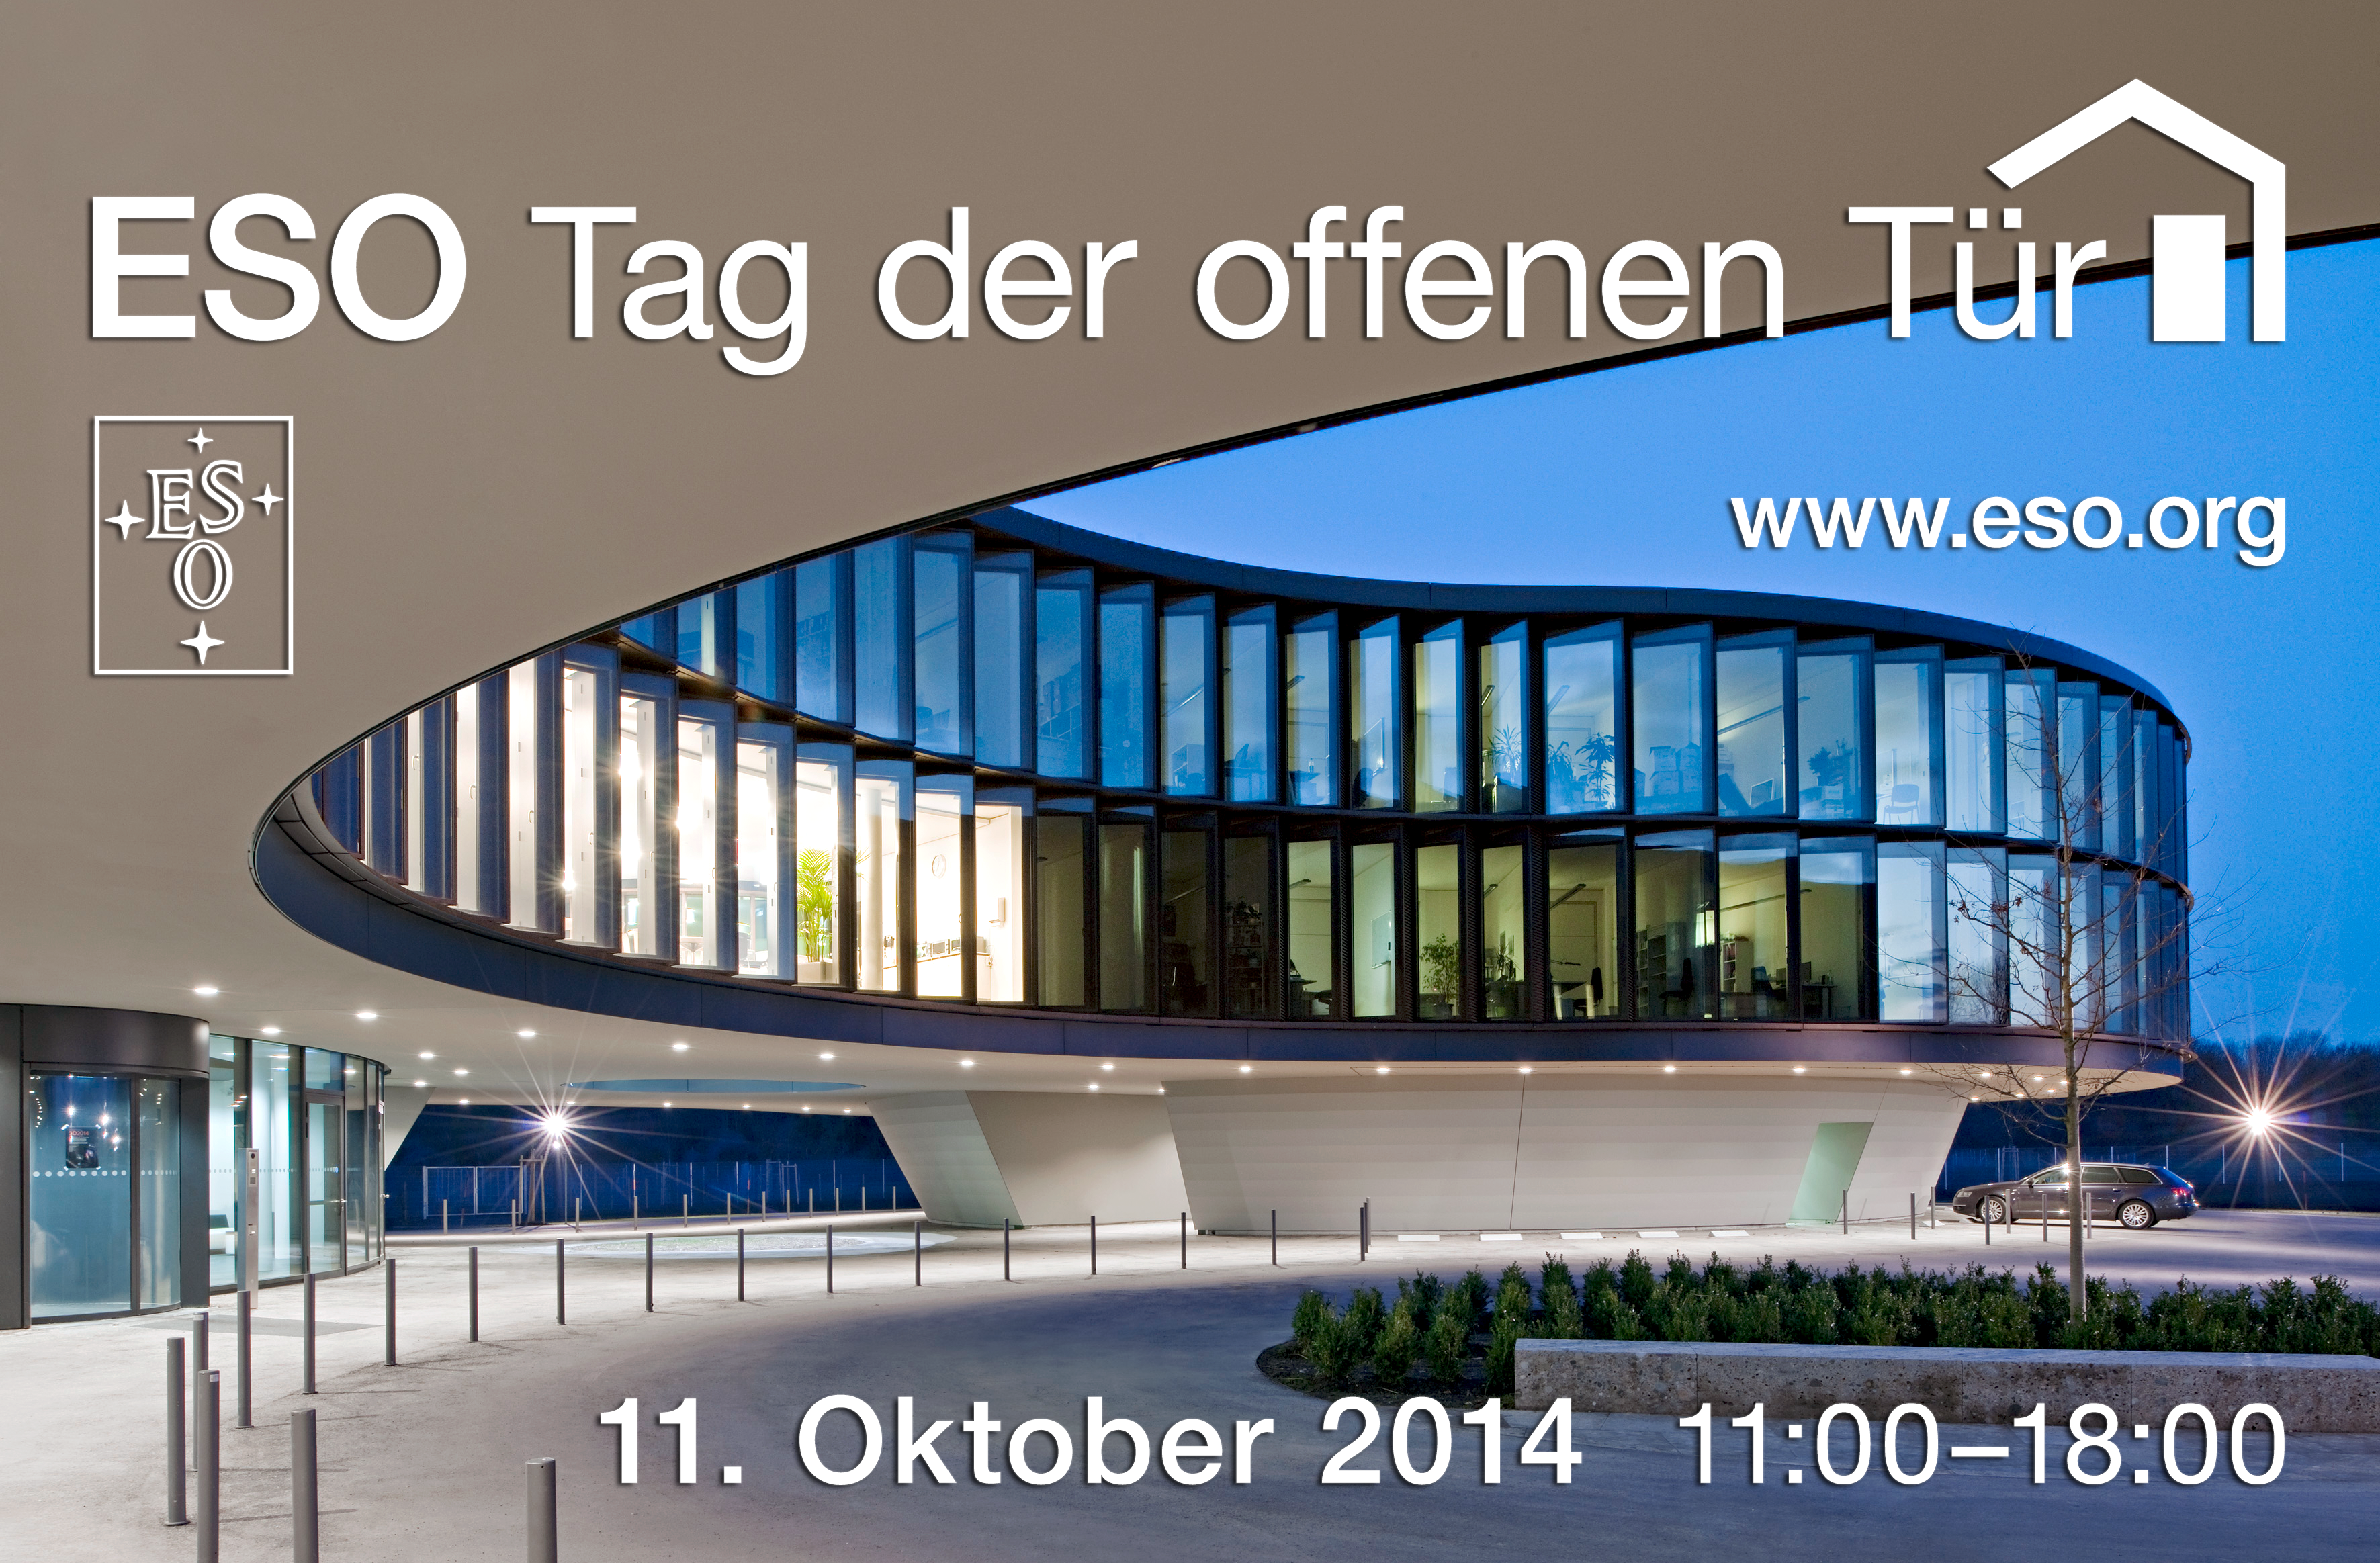

Open House Day 2014 (in German)

German version of the image ann14062a. On 11 October 2014 ESO opens its doors to the public. For more details, please visit the event page.

Credit: ESO/H. Hurnaus